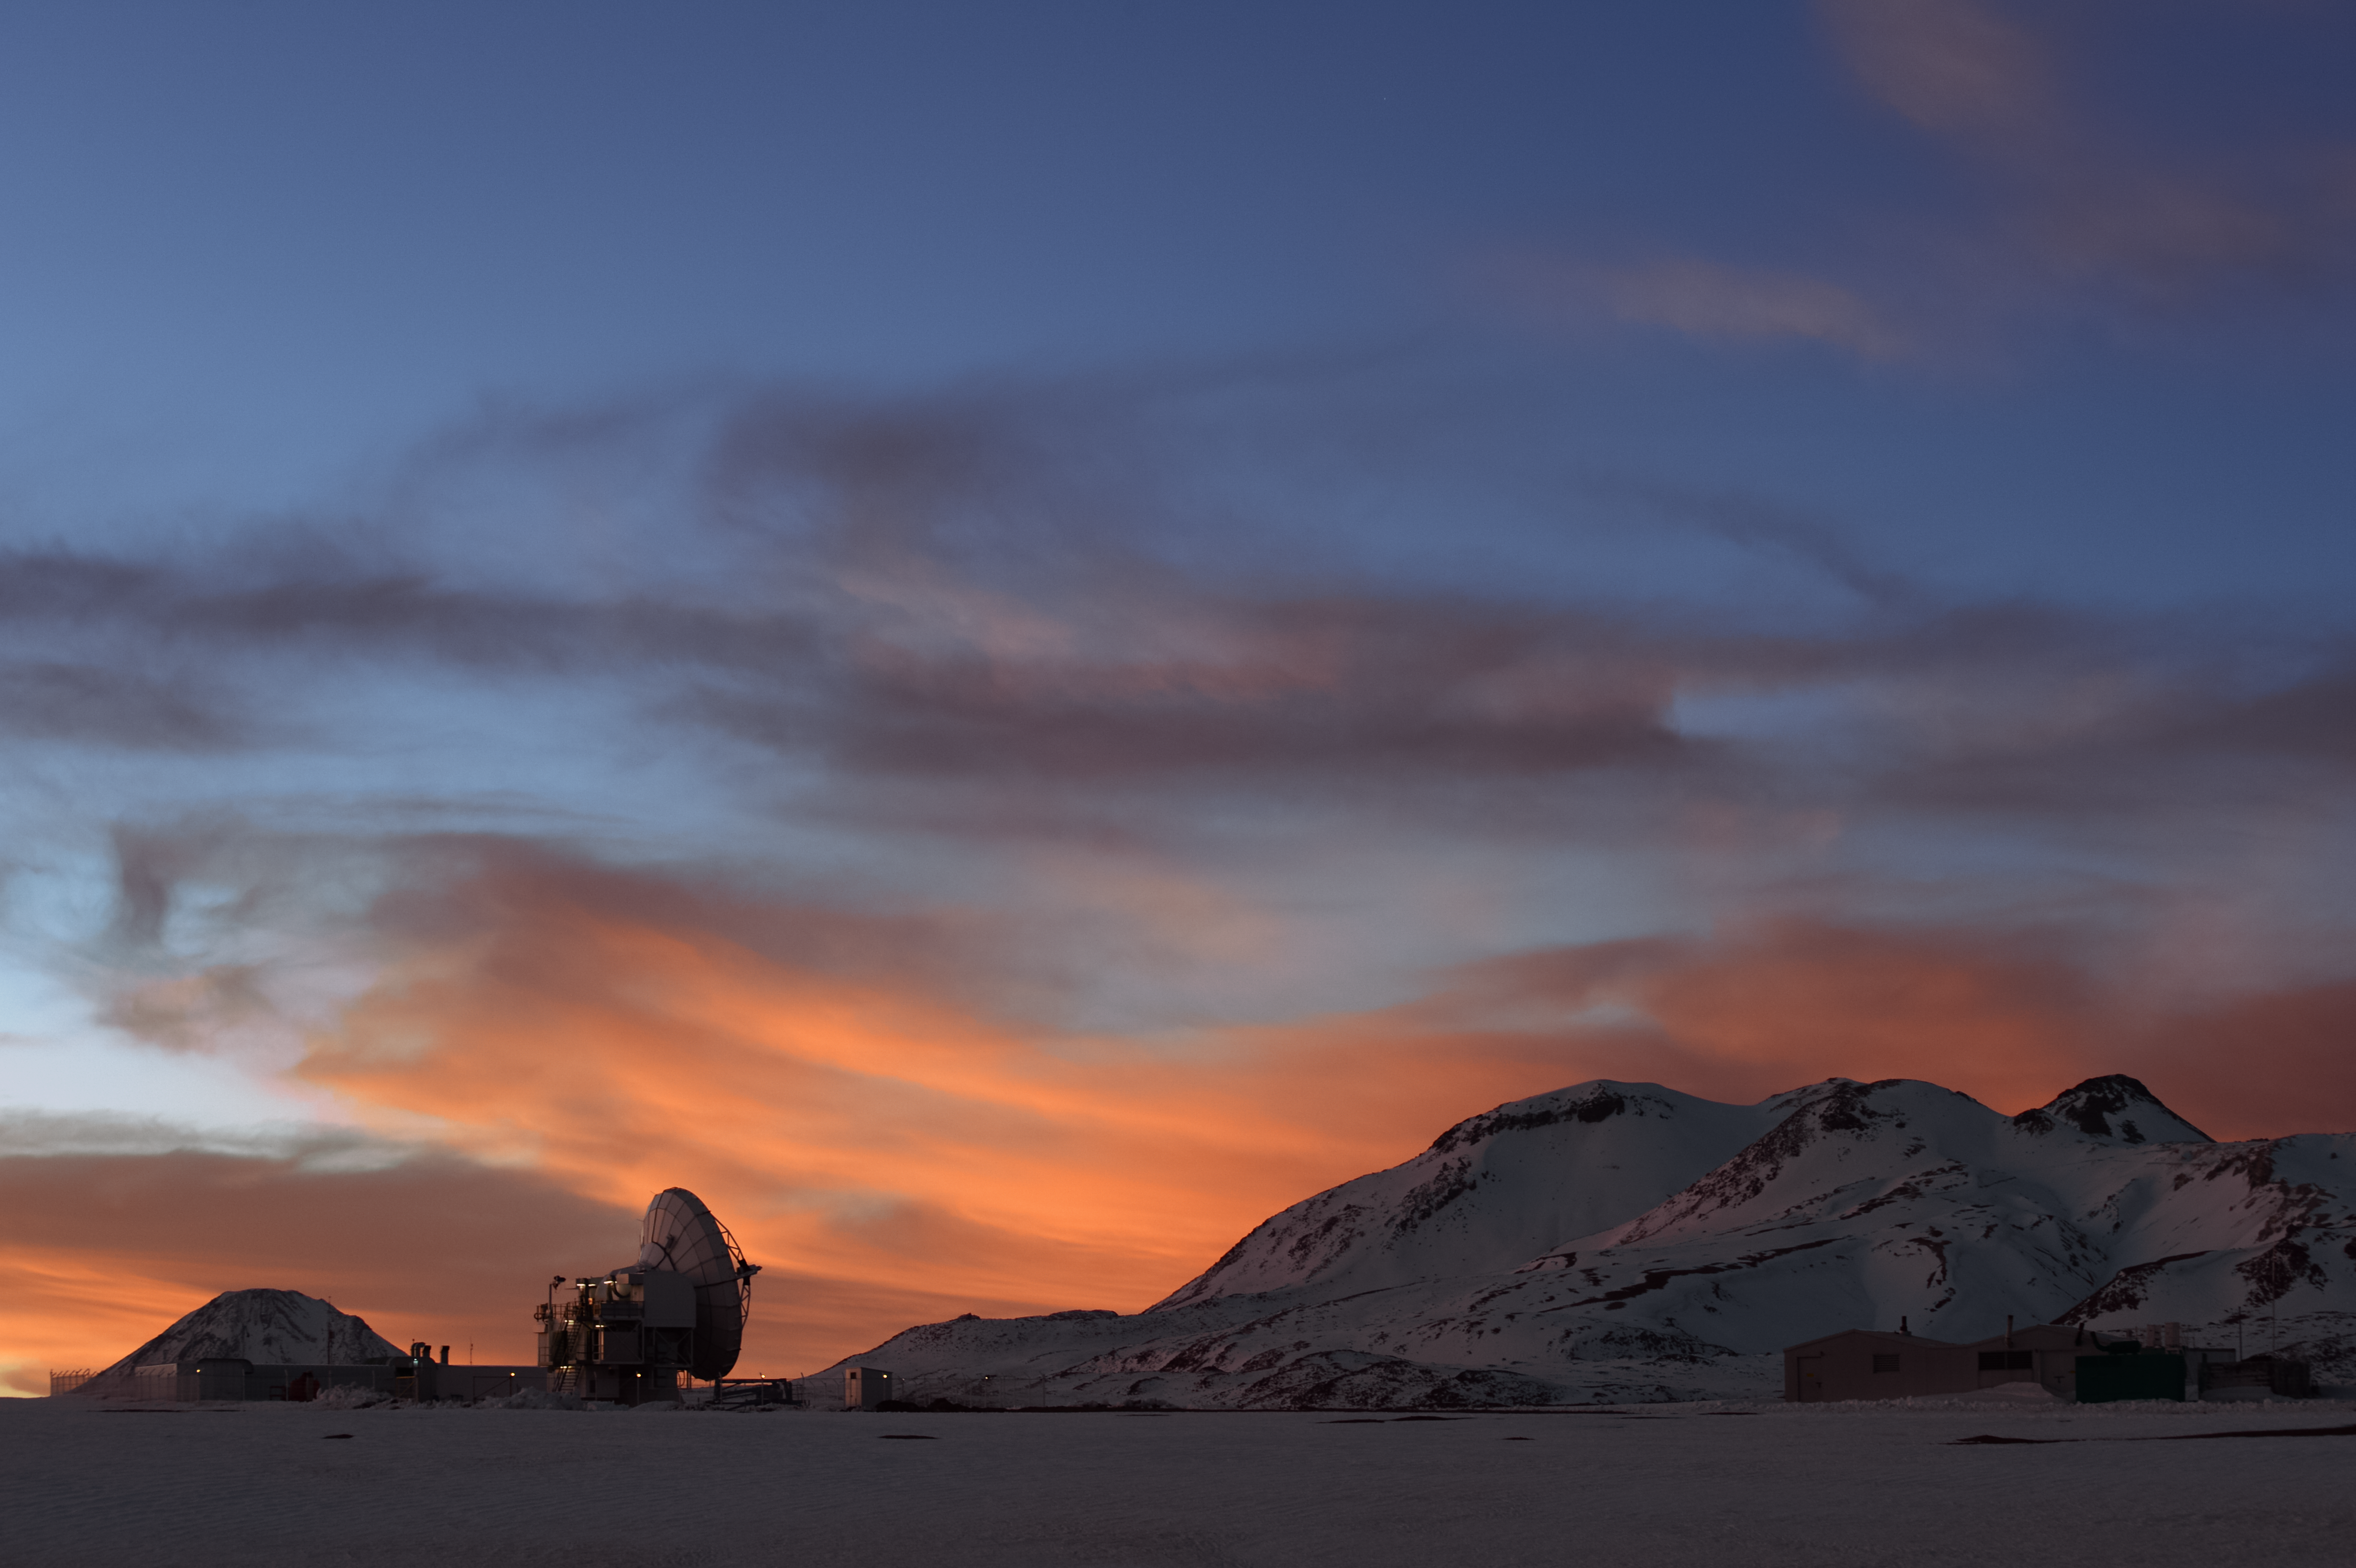

APEX and snowy Chajnantor

The slumbering Atacama Pathfinder Experiment (APEX) telescope sits beneath reddened skies amongst the snow covered Chajnantor landscape. Snow not only blankets the ground, but also the many peaks that encircle the Chilean plateau, including the Licancabur stratovolcano, visible to the left of APEX.

Credit: Carlos A. Durán/ESO